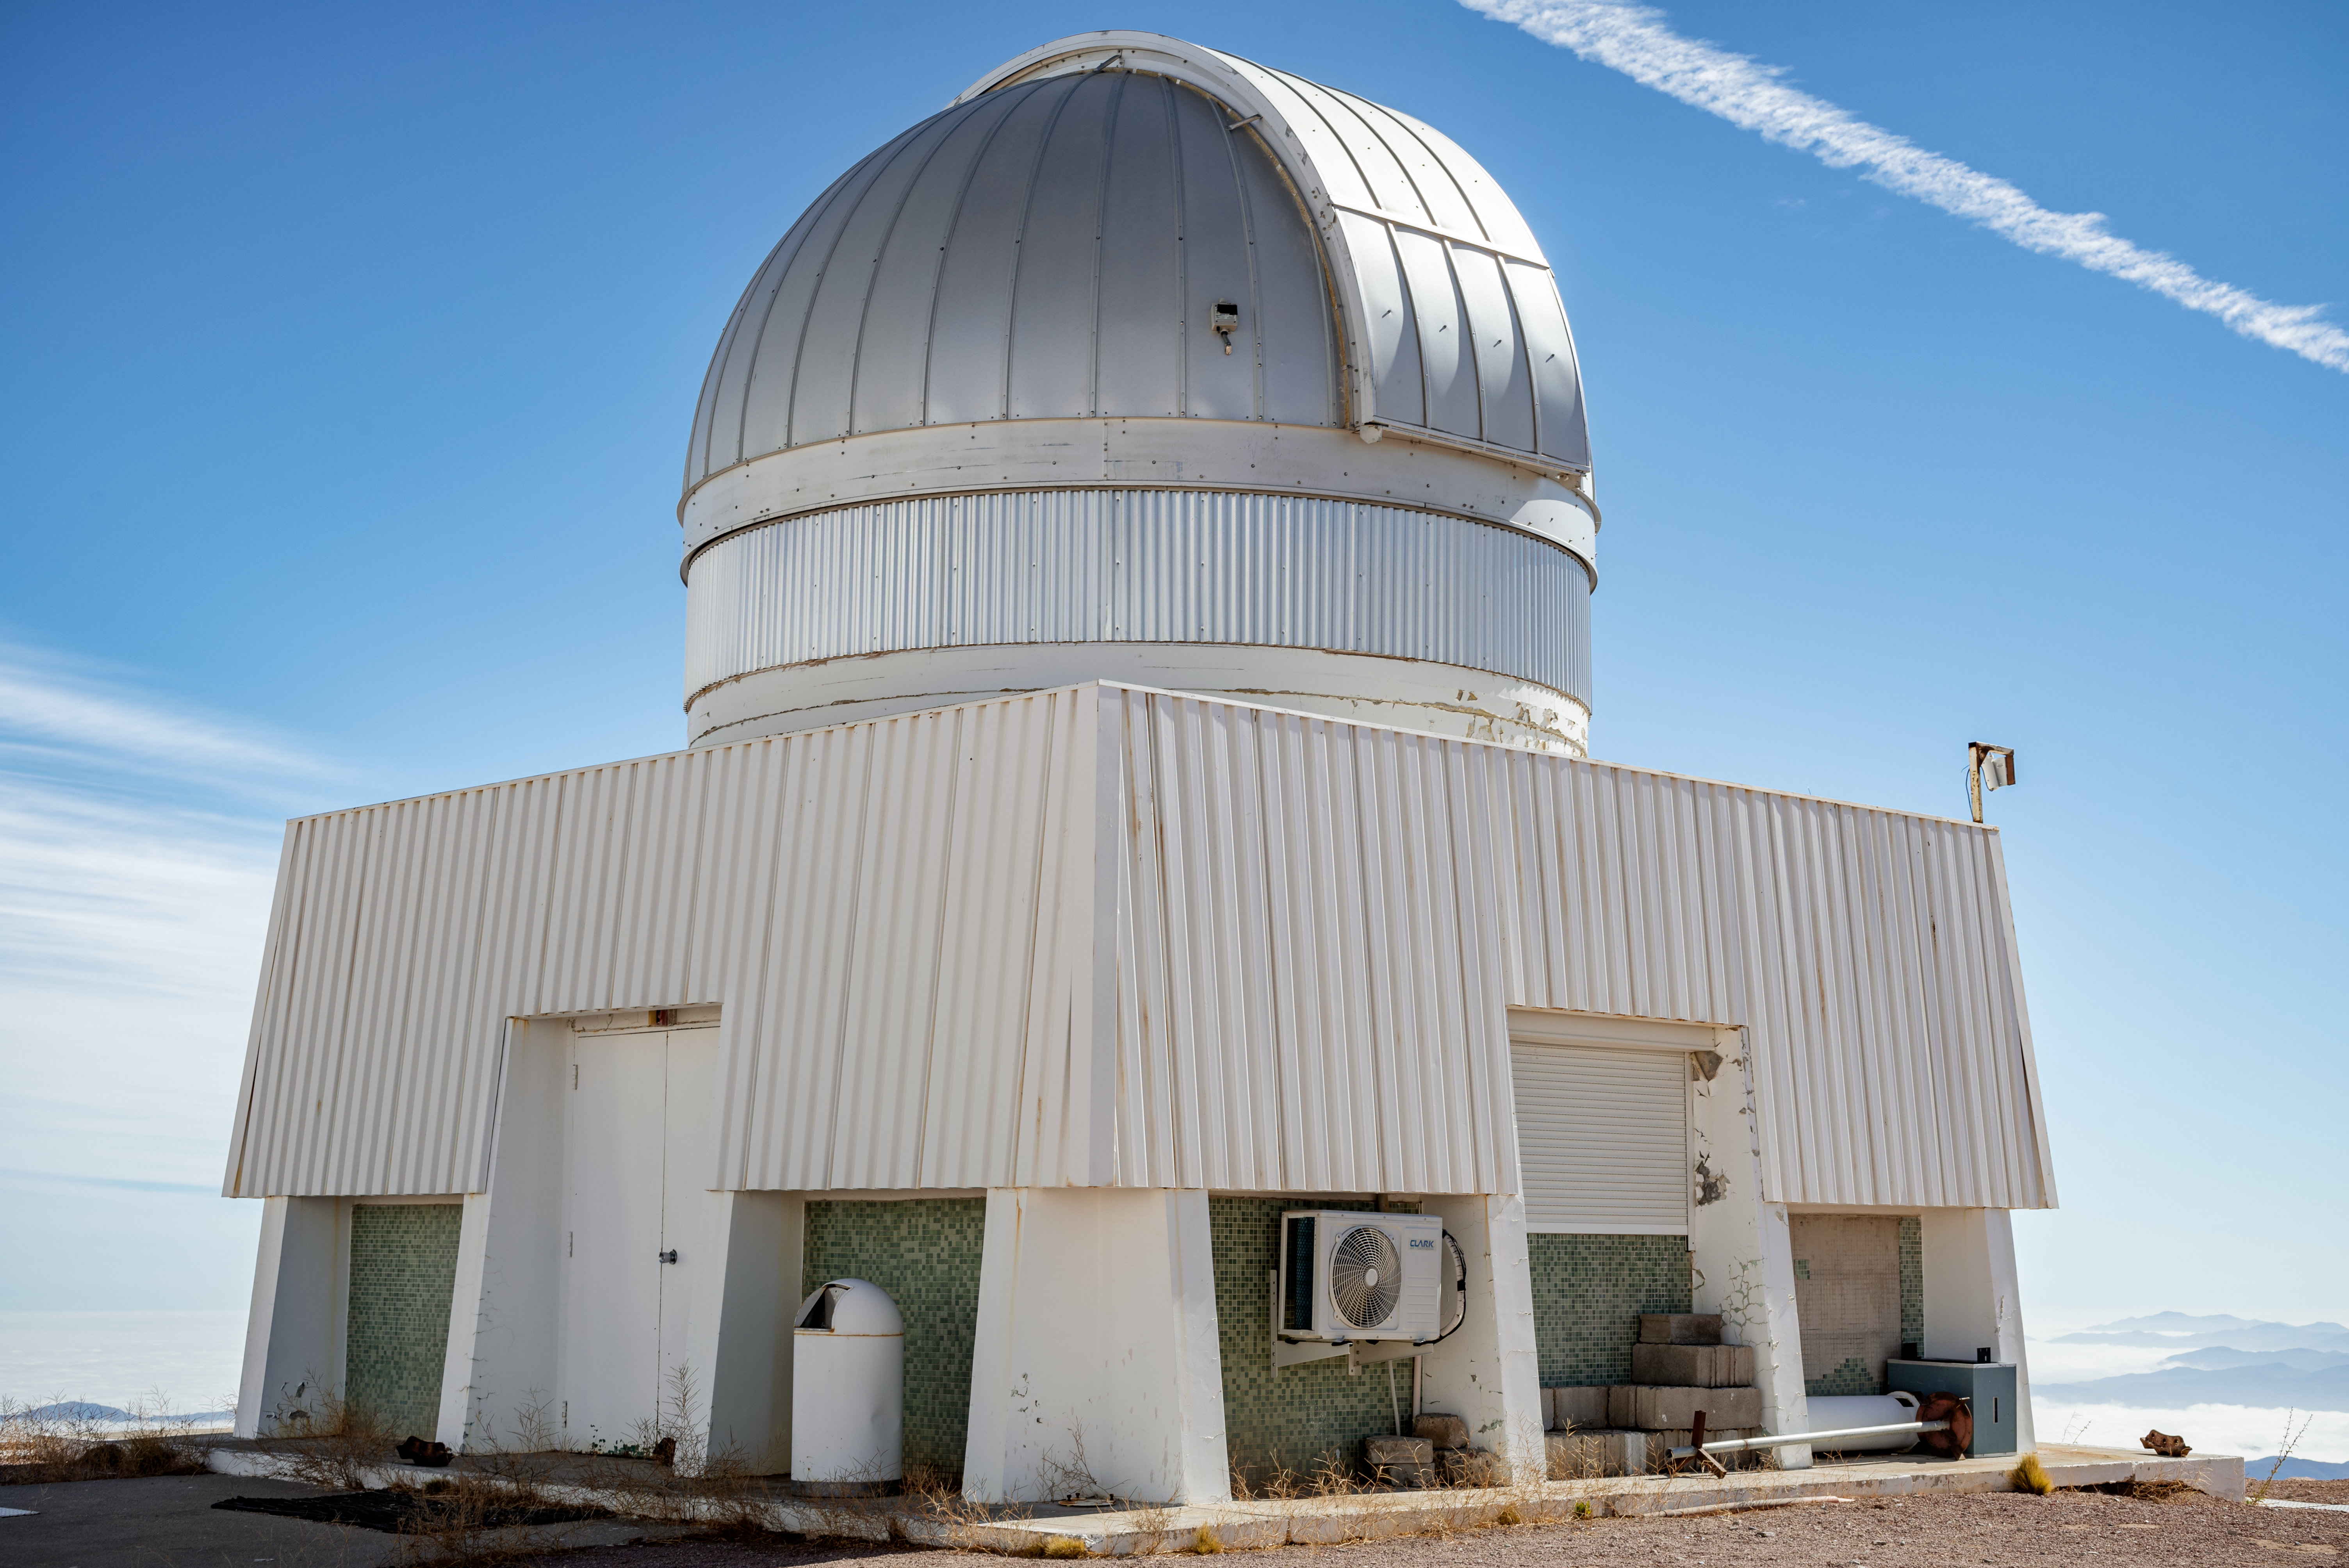

US Naval Observatory Deep South Telescope

US Naval Observatory Deep South Telescope.

Credit: CTIO/NOIRLab/NSF/AURA/D. Munizaga